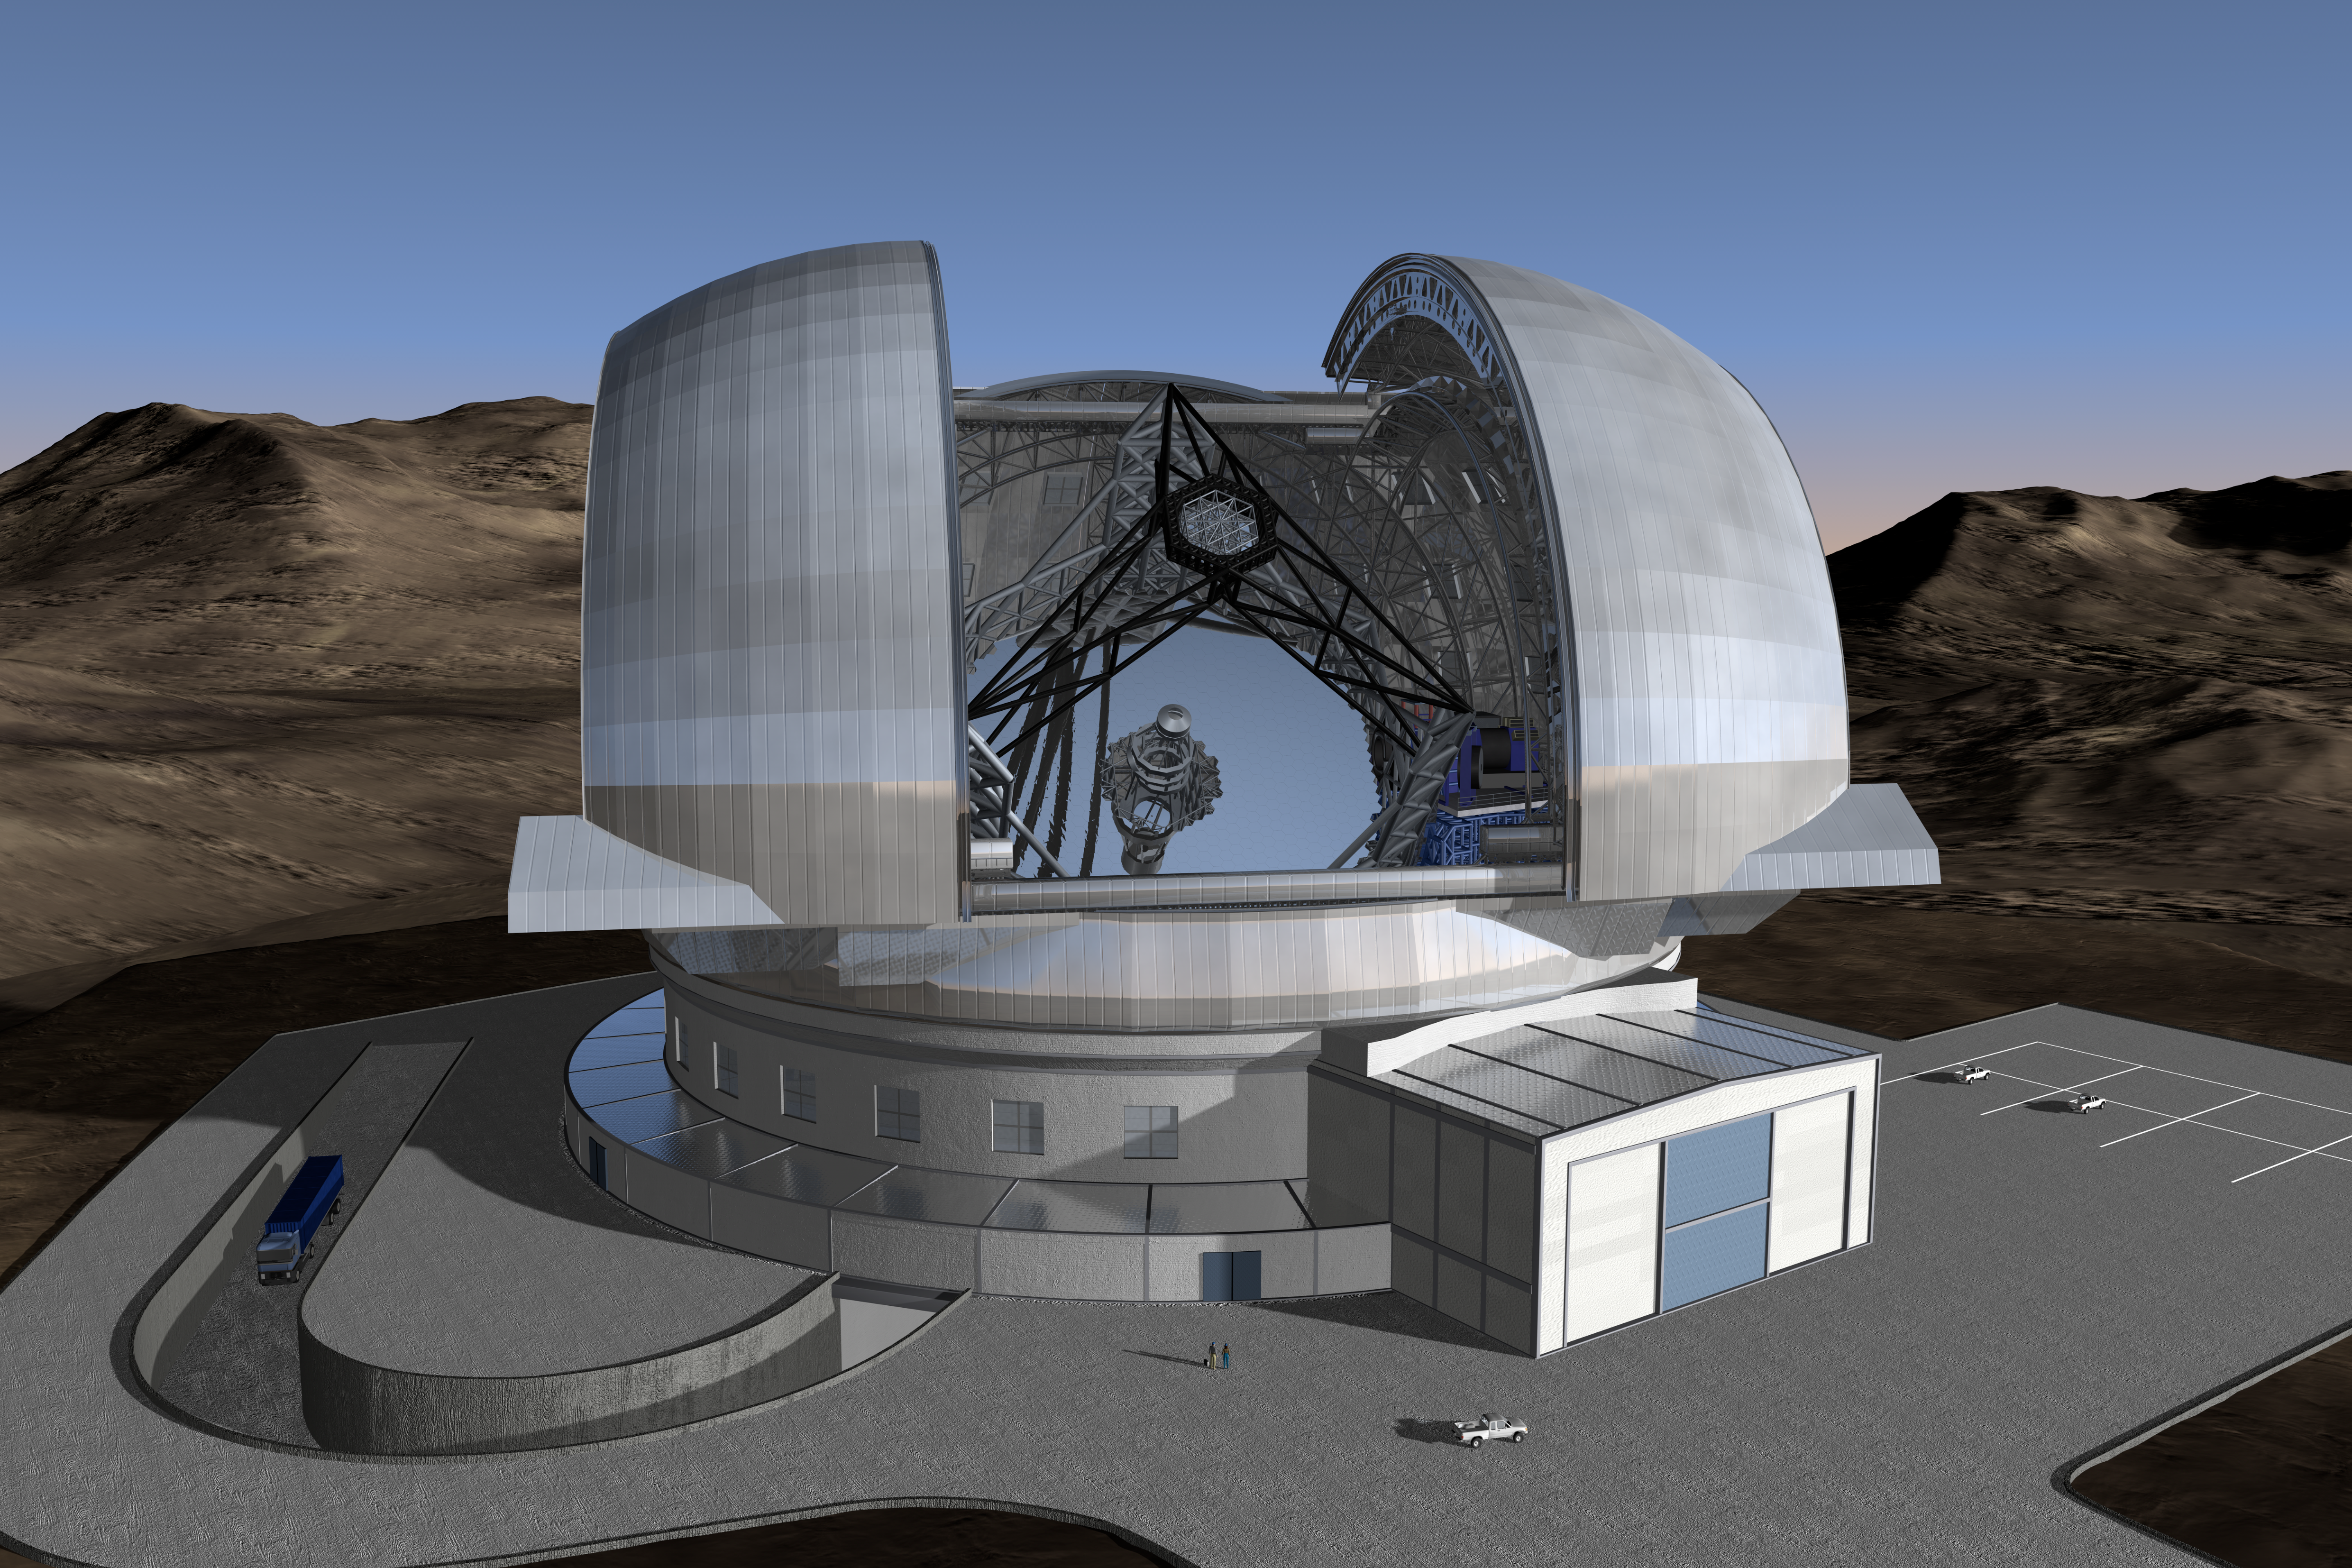

ELT in its enclosure (artist's impression)

Current design of the ELT in its enclosure. The ELT will be mounted on a central concrete pier that ensures a minimum clearance of 10 m above the ground. It will be shielded from the wind by a dome enclosure. This dome will have an approximate height of 80m and a footprint of about 100m diameter.

The design for the ELT shown here was published in 2009 and is preliminary.

Credit: ESO